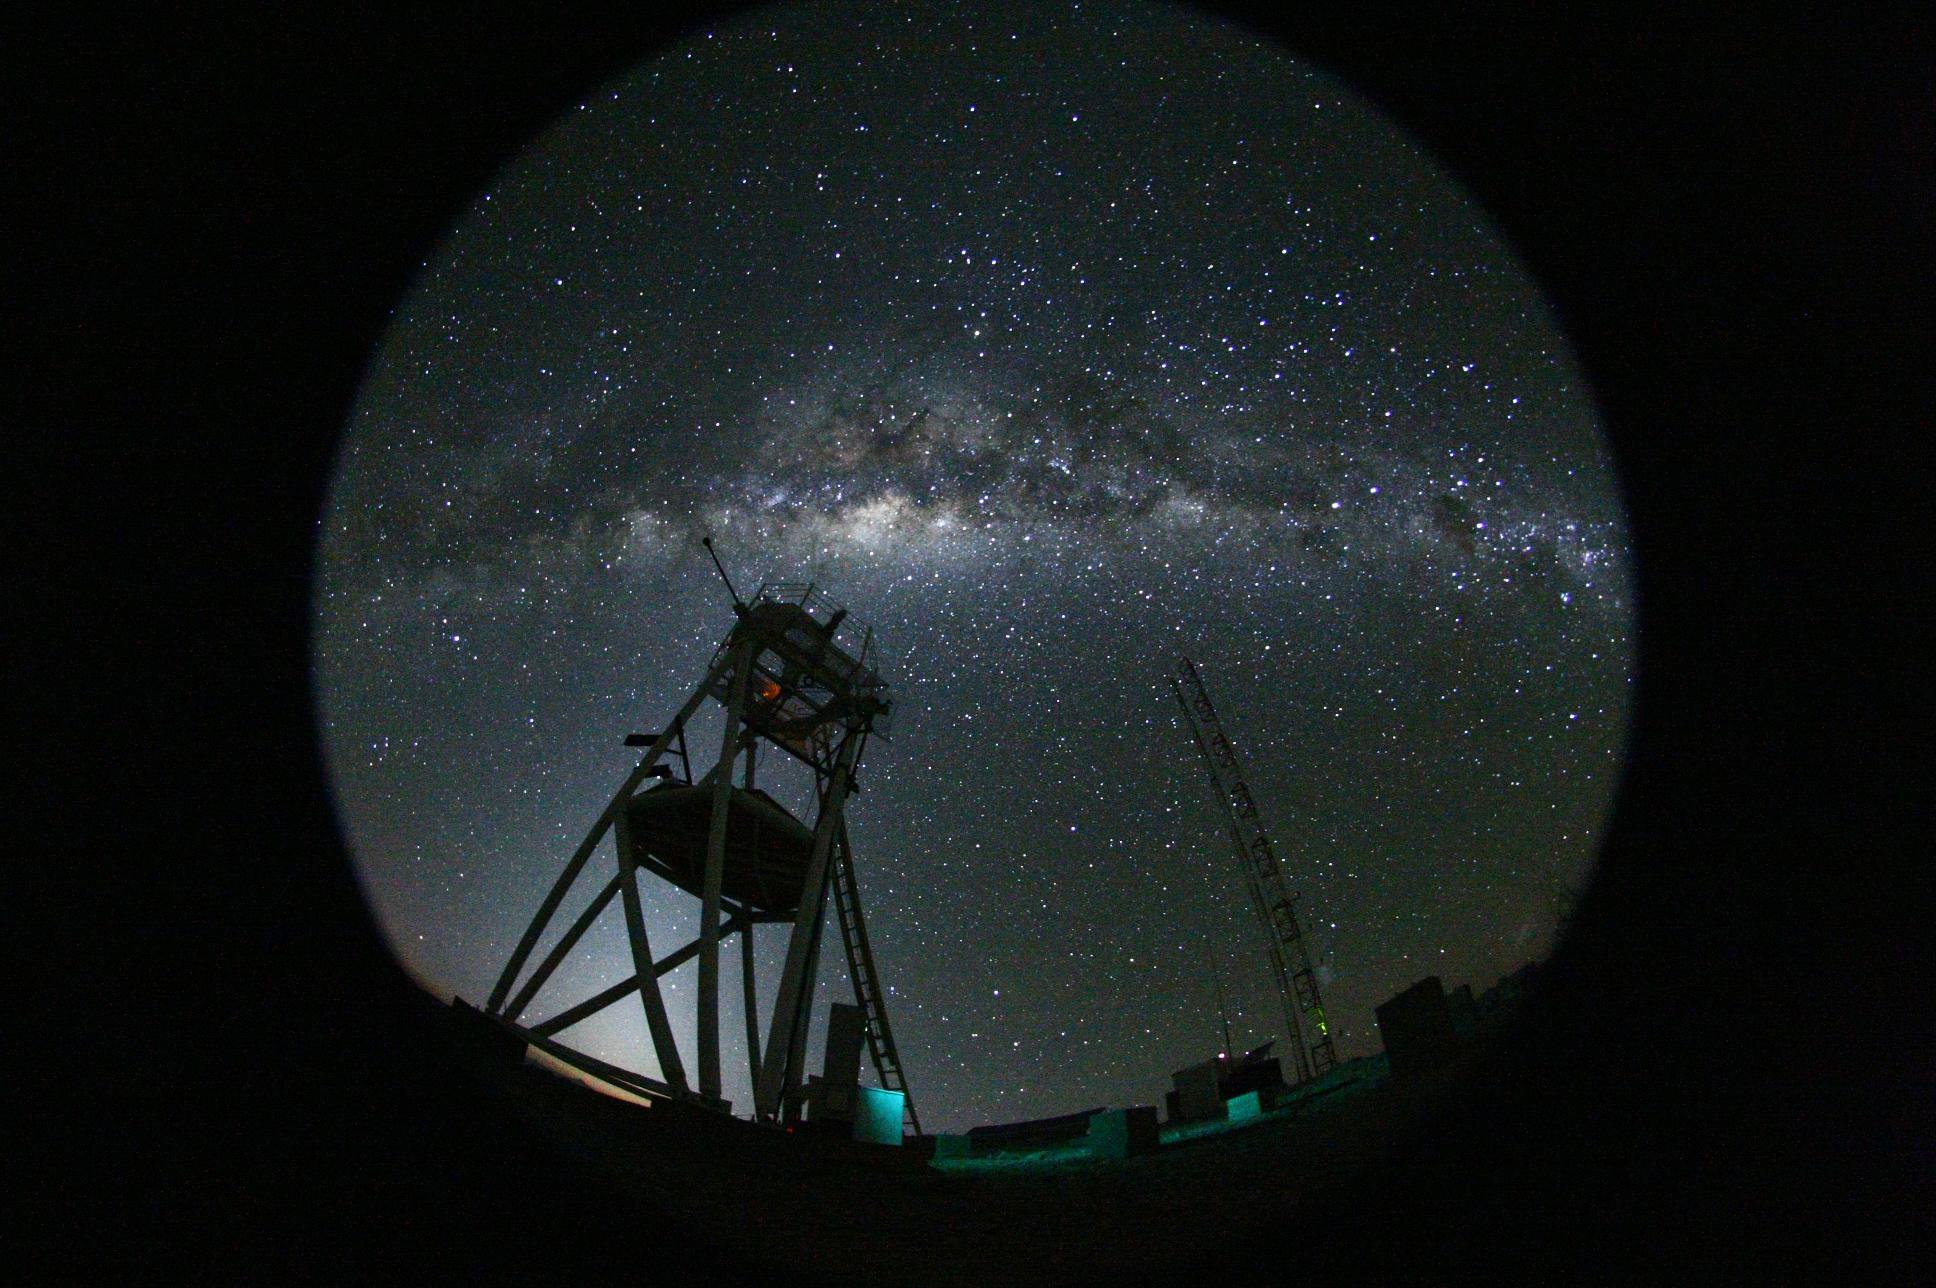

Cerro Armazones at night

Fish eye view of the night at the ESO's Astronomical Site Monitor on Cerro Armazones in the Chilean desert, near ESO's Paranal Observatory, site of the Very Large Telescope (VLT). Cerro Armazones was chosen as the site for the planned European Extremely Large Telescope (E-ELT), which, with its 40-metre-class diameter mirror, will be the world’s biggest eye on the sky.

Credit: ESO